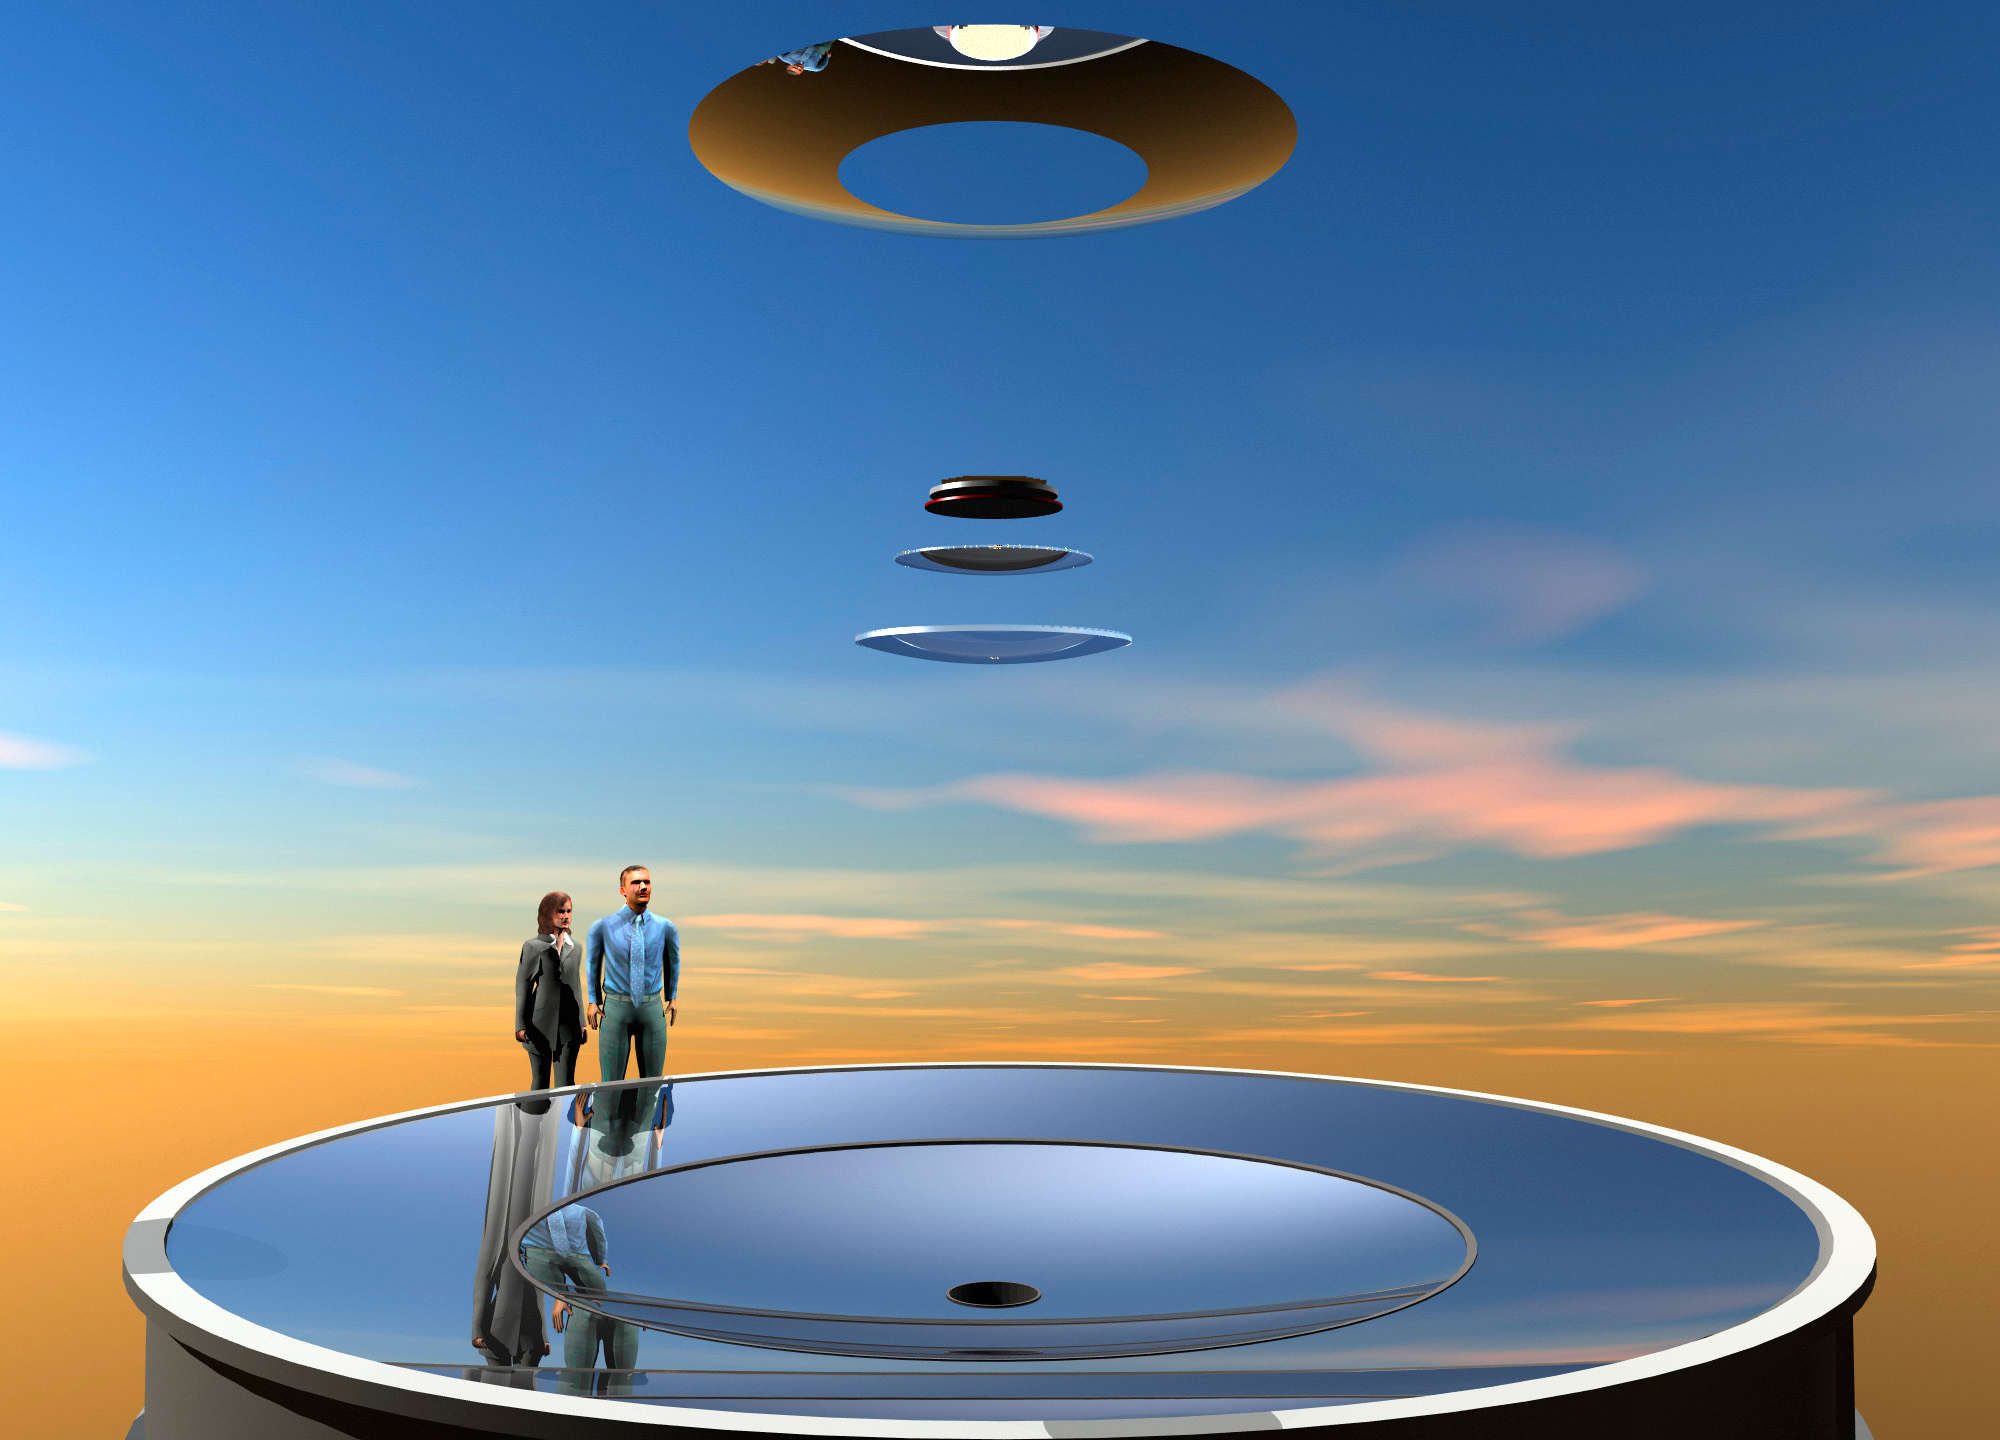

Optical Elements

This artist's conception shows the the optical elements of LSST with people superimposed for scale.

Credit: Rubin Observatory/NSF/AURA